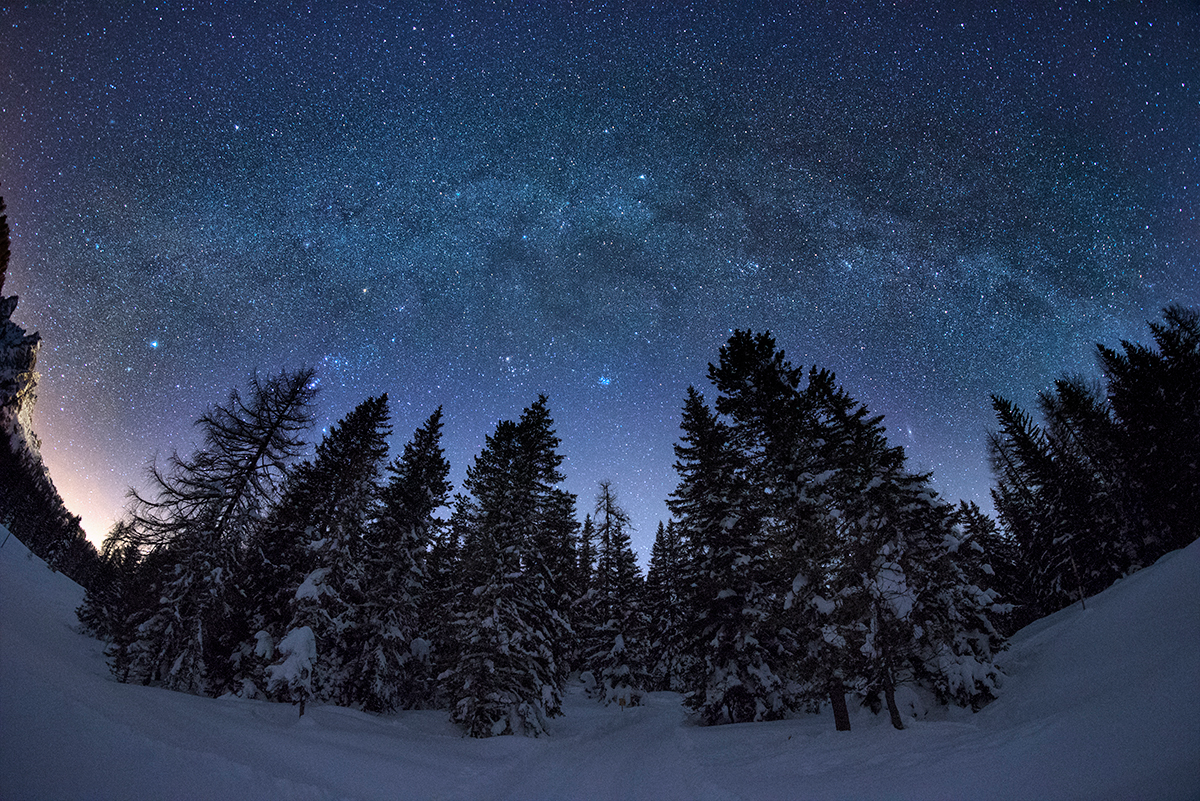

Winter Milky Way

Image title: Winter Milky Way
Author: Giorgia Hofer
Country: Italy

Taken near Lake Misurina in the Veneto region of Italy in February 2019, this image shows a clear and starry sky over a winter landscape.

We can see part of the Milky Way arc. From the left side, towards the south-east, we see Sirius, "The Burner" in Greek, the brightest star in the night sky. It is part of the constellation Canis Major, The Great Dog, one of the dogs of Orion, the great hunter, in Greek mythology. Orion’s other dog, Canis Minor, the Small Dog, is represented by the bright star Procyon and its fainter neighbours. The Greek star name means “The One [rising] before The Dog” and the star is seen at the top left side of the image just above the arc of the Galaxy. Orion lies to the right of Canis Major. We can spot its characteristic “belt”, an asterism composed of three bright stars aligned in a straight line.

Above the treetops to the right of Orion, the open star clusters of the Hyades and the Pleiades in the constellation Taurus, the Bull, are visible. According to ancient lore, these two clusters form a Celestial Gate directly next to the intersection of the great circles of the ecliptic and the Milky Way. In Greco-Roman mythology, Taurus is associated with the god Zeus who is said to have used a bull to seduce the Phoenician princess Europa.

Above the constellation Taurus, we can see a bright star just above the arc of the Galaxy. This is Capella, the brightest star of the constellation Auriga, The Charioteer. This is one of the 88 modern constellations and is associated with the Greek hero Erichthonius of Athens. Hindu astronomy considers Capella as the heart of Brahma, one of the three major gods. The indigenous people of Bororo in Brazil have a constellation representing a cayman, comprising some of the stars of Auriga and some stars from neighbouring constellations.

To the right of Taurus, we find the modern constellation Perseus with the bright double star cluster h+chi Perseii, which represents the metal of Perseus’s sabre in Greek mythology. Perseus is the hero who was sent out to prove himself, and happened to rescue Andromeda from the sea monster Cetus as the Roman poet Ovid wrote. We can also see the constellation Cassiopeia, associated with the queen and mother of Andromeda in Greek mythology. It is composed of five bright stars in the shape of a W, which was considered the asterism of The Key by the Greeks according to the poet Aratus. The recognisable shape is also associated with other mythologies: for instance, it represents the princess Sharmishtha in Hindu astronomy, a bat in Thailand, and a camel in native Arabic astronomy.

In the gap between the trees, the Andromeda Galaxy is visible.

Also see image in Zenodo: https://doi.org/10.5281/zenodo.7425158

Credit: Giorgia Hofer/IAU OAE